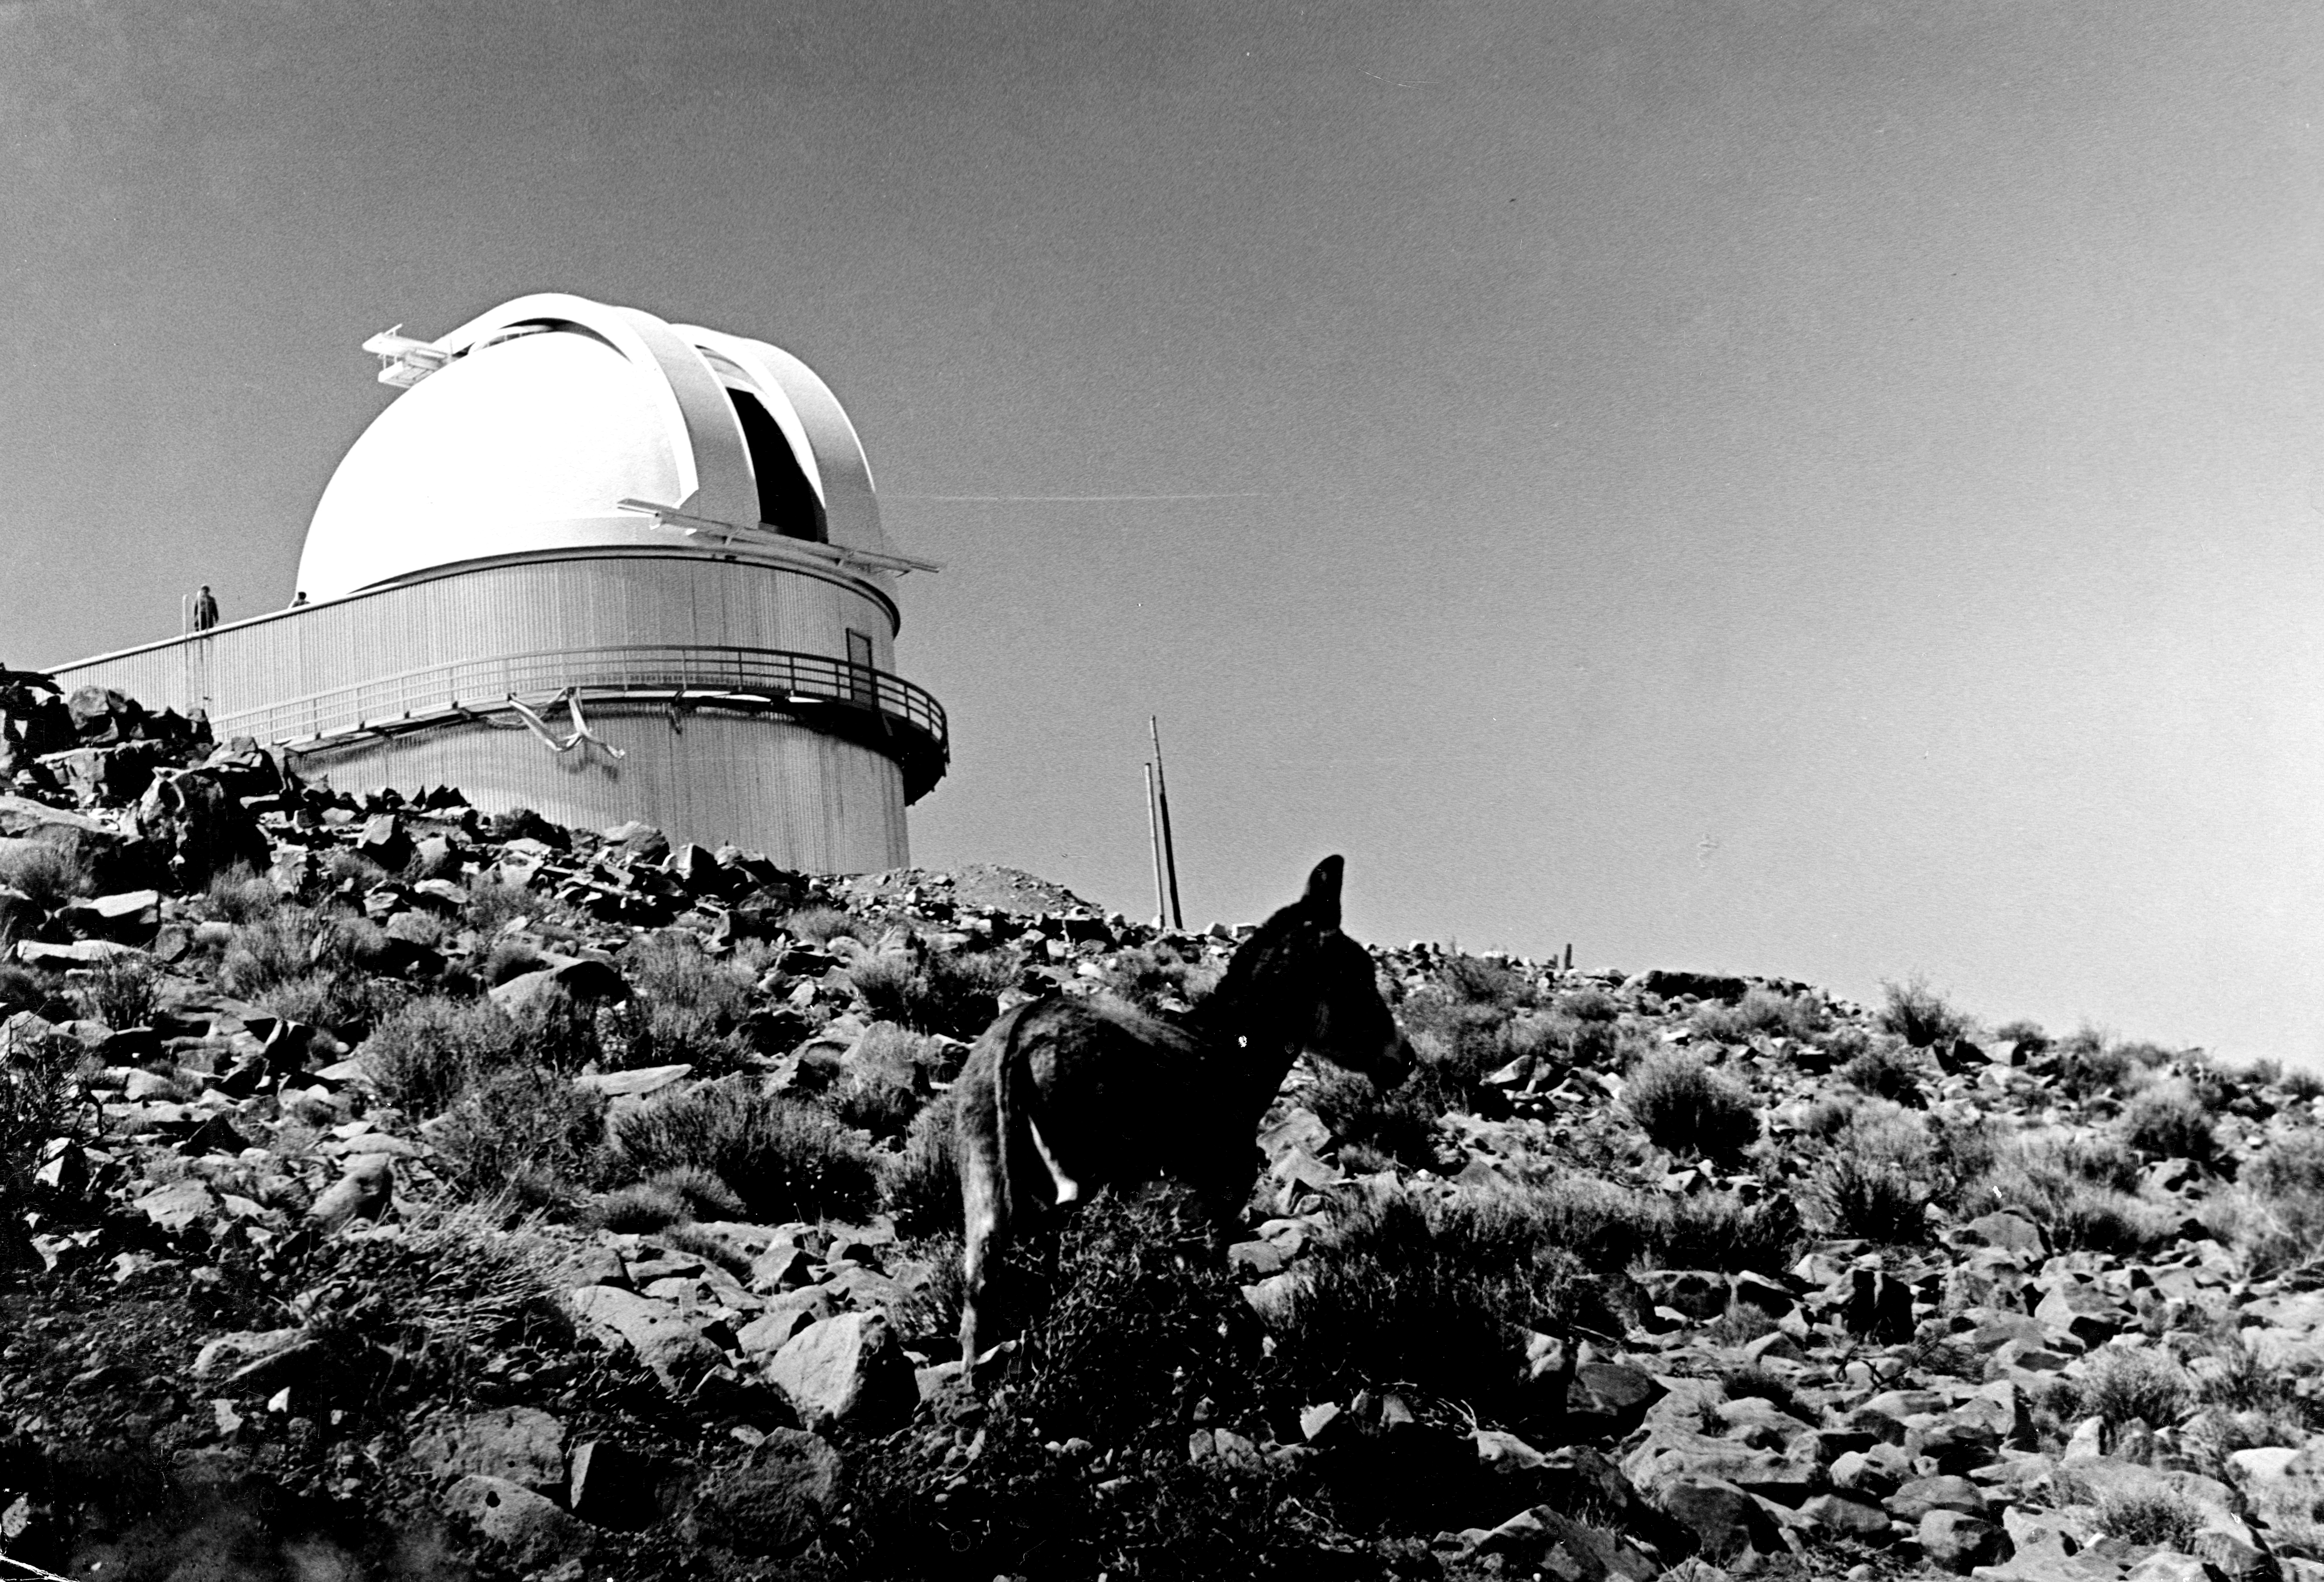

The ESO 1-metre Schmidt telescope

The 1-metre Schmidt Telescope at ESO’s La Silla Observatory, in 1969. In the foreground is a donkey — a common animal in this area.

Credit: ESO/F. Middelburg